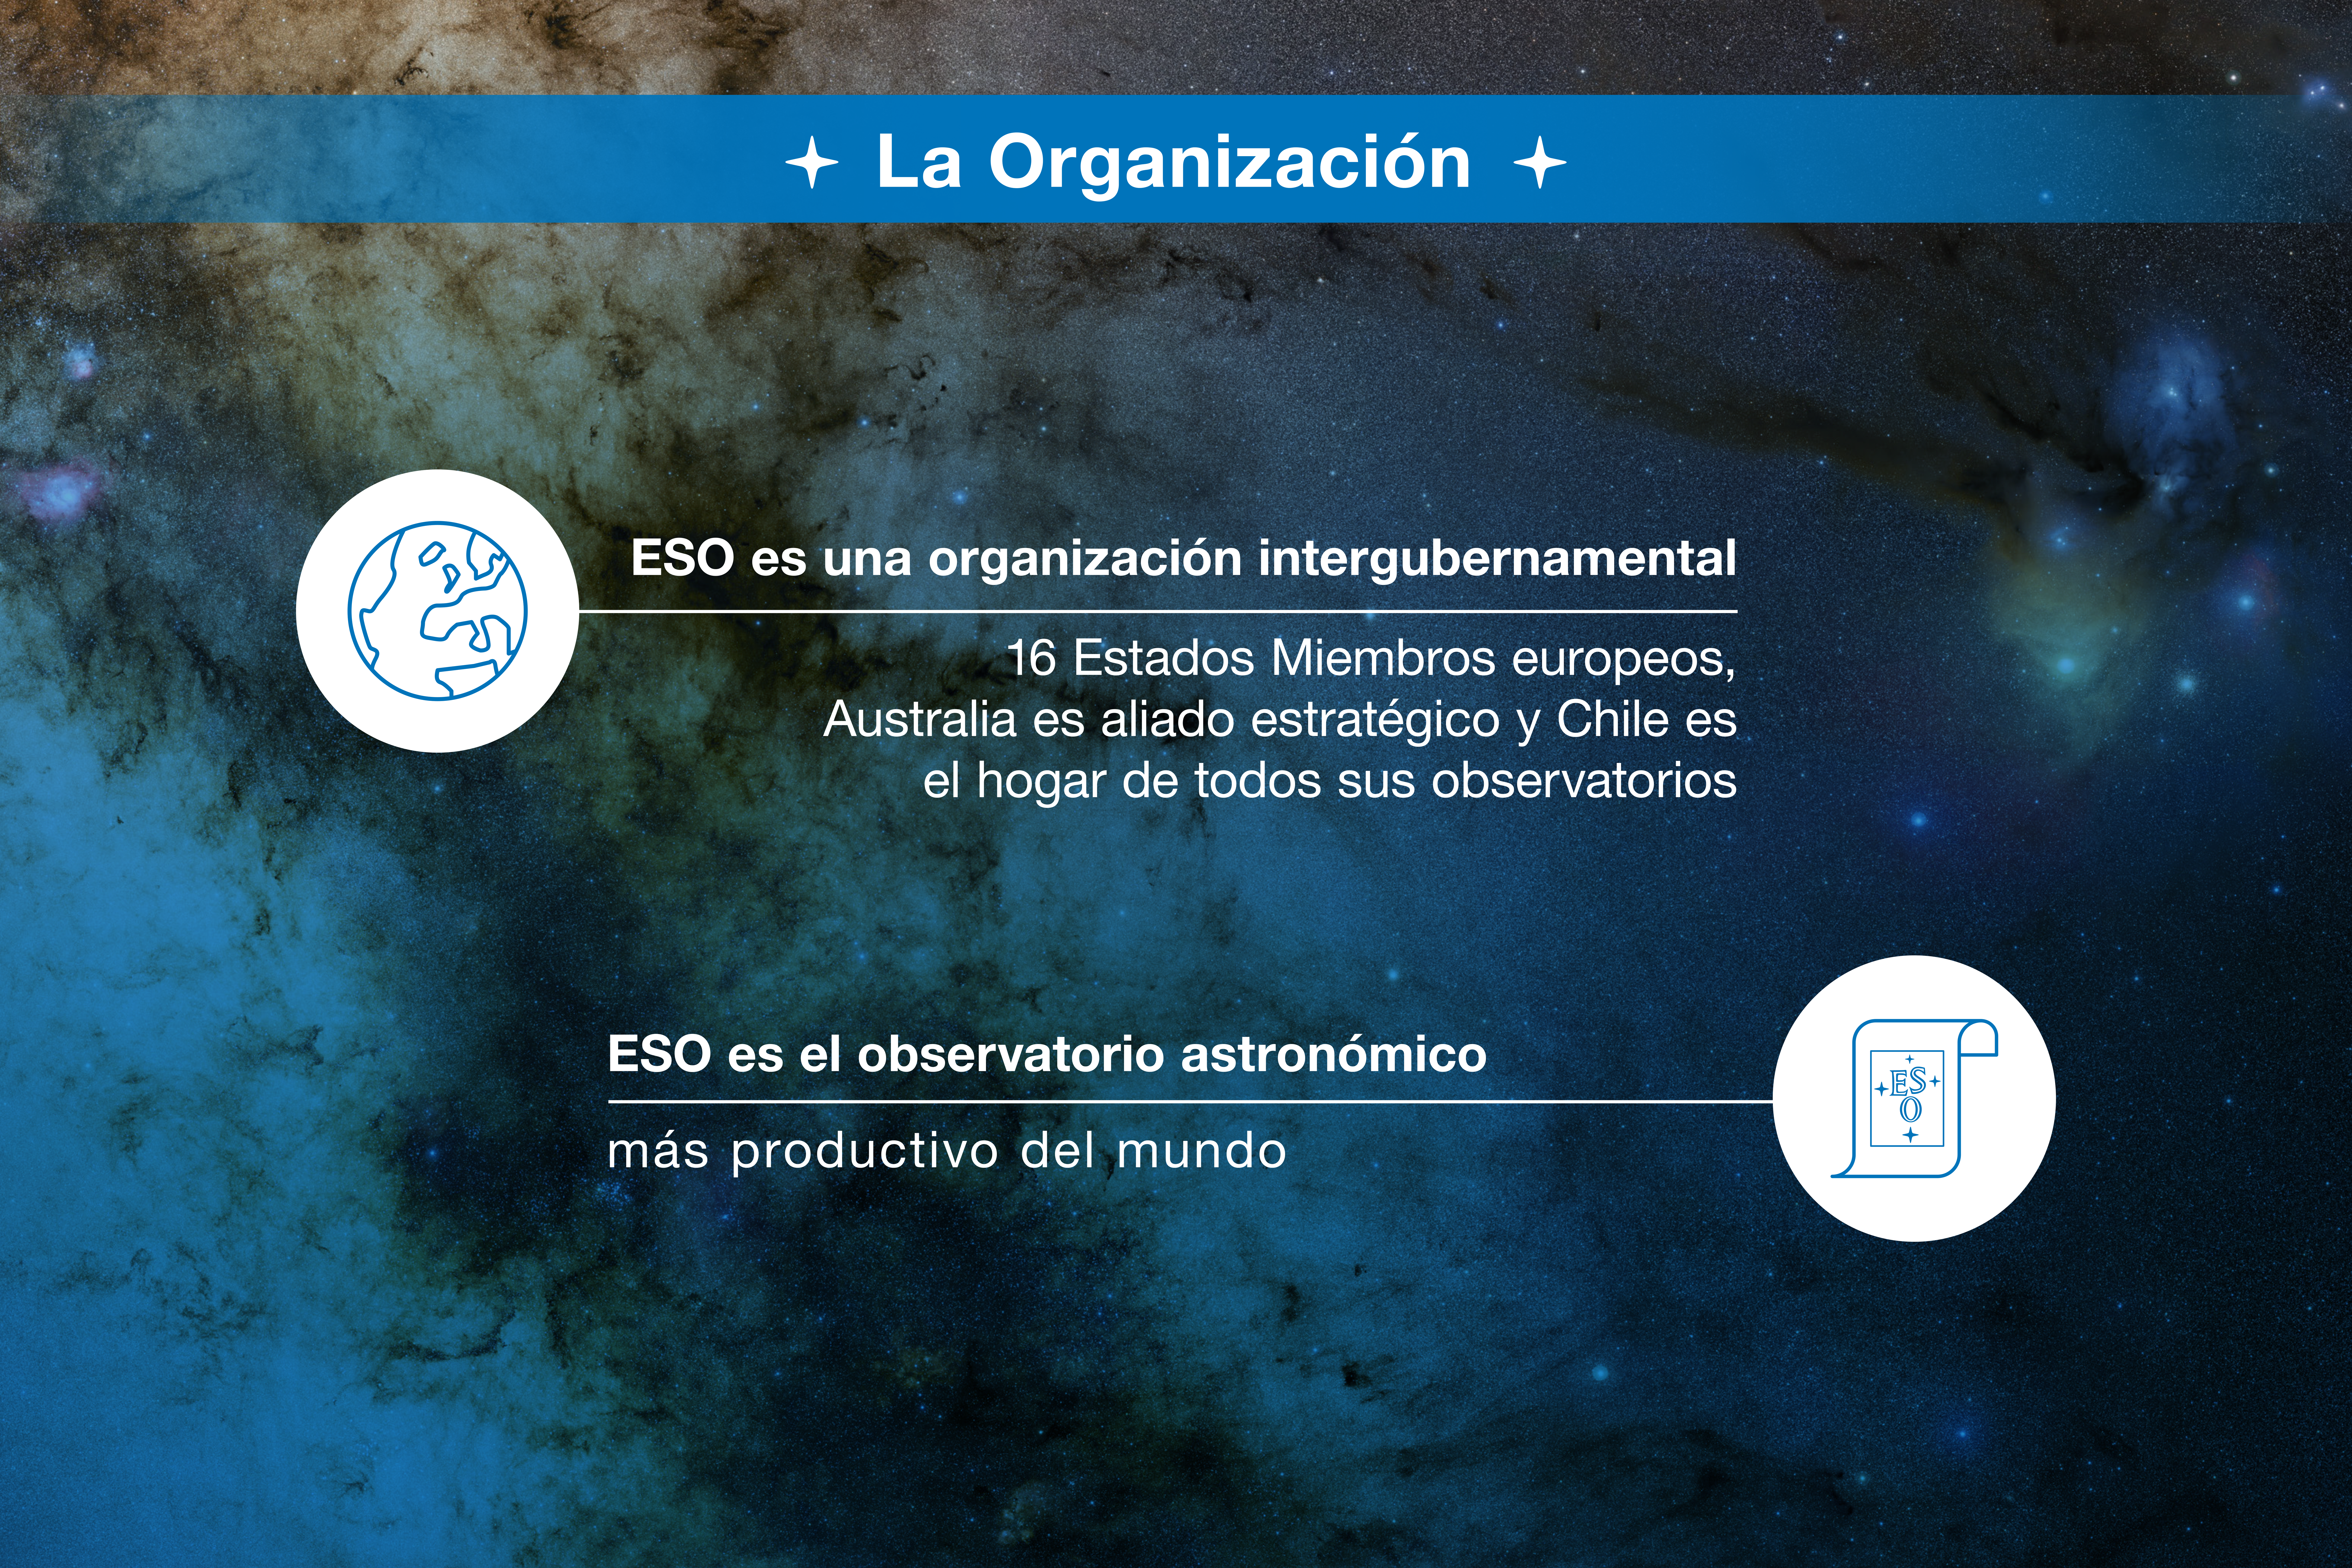

ESO-Chile infographic

Credit: ESO